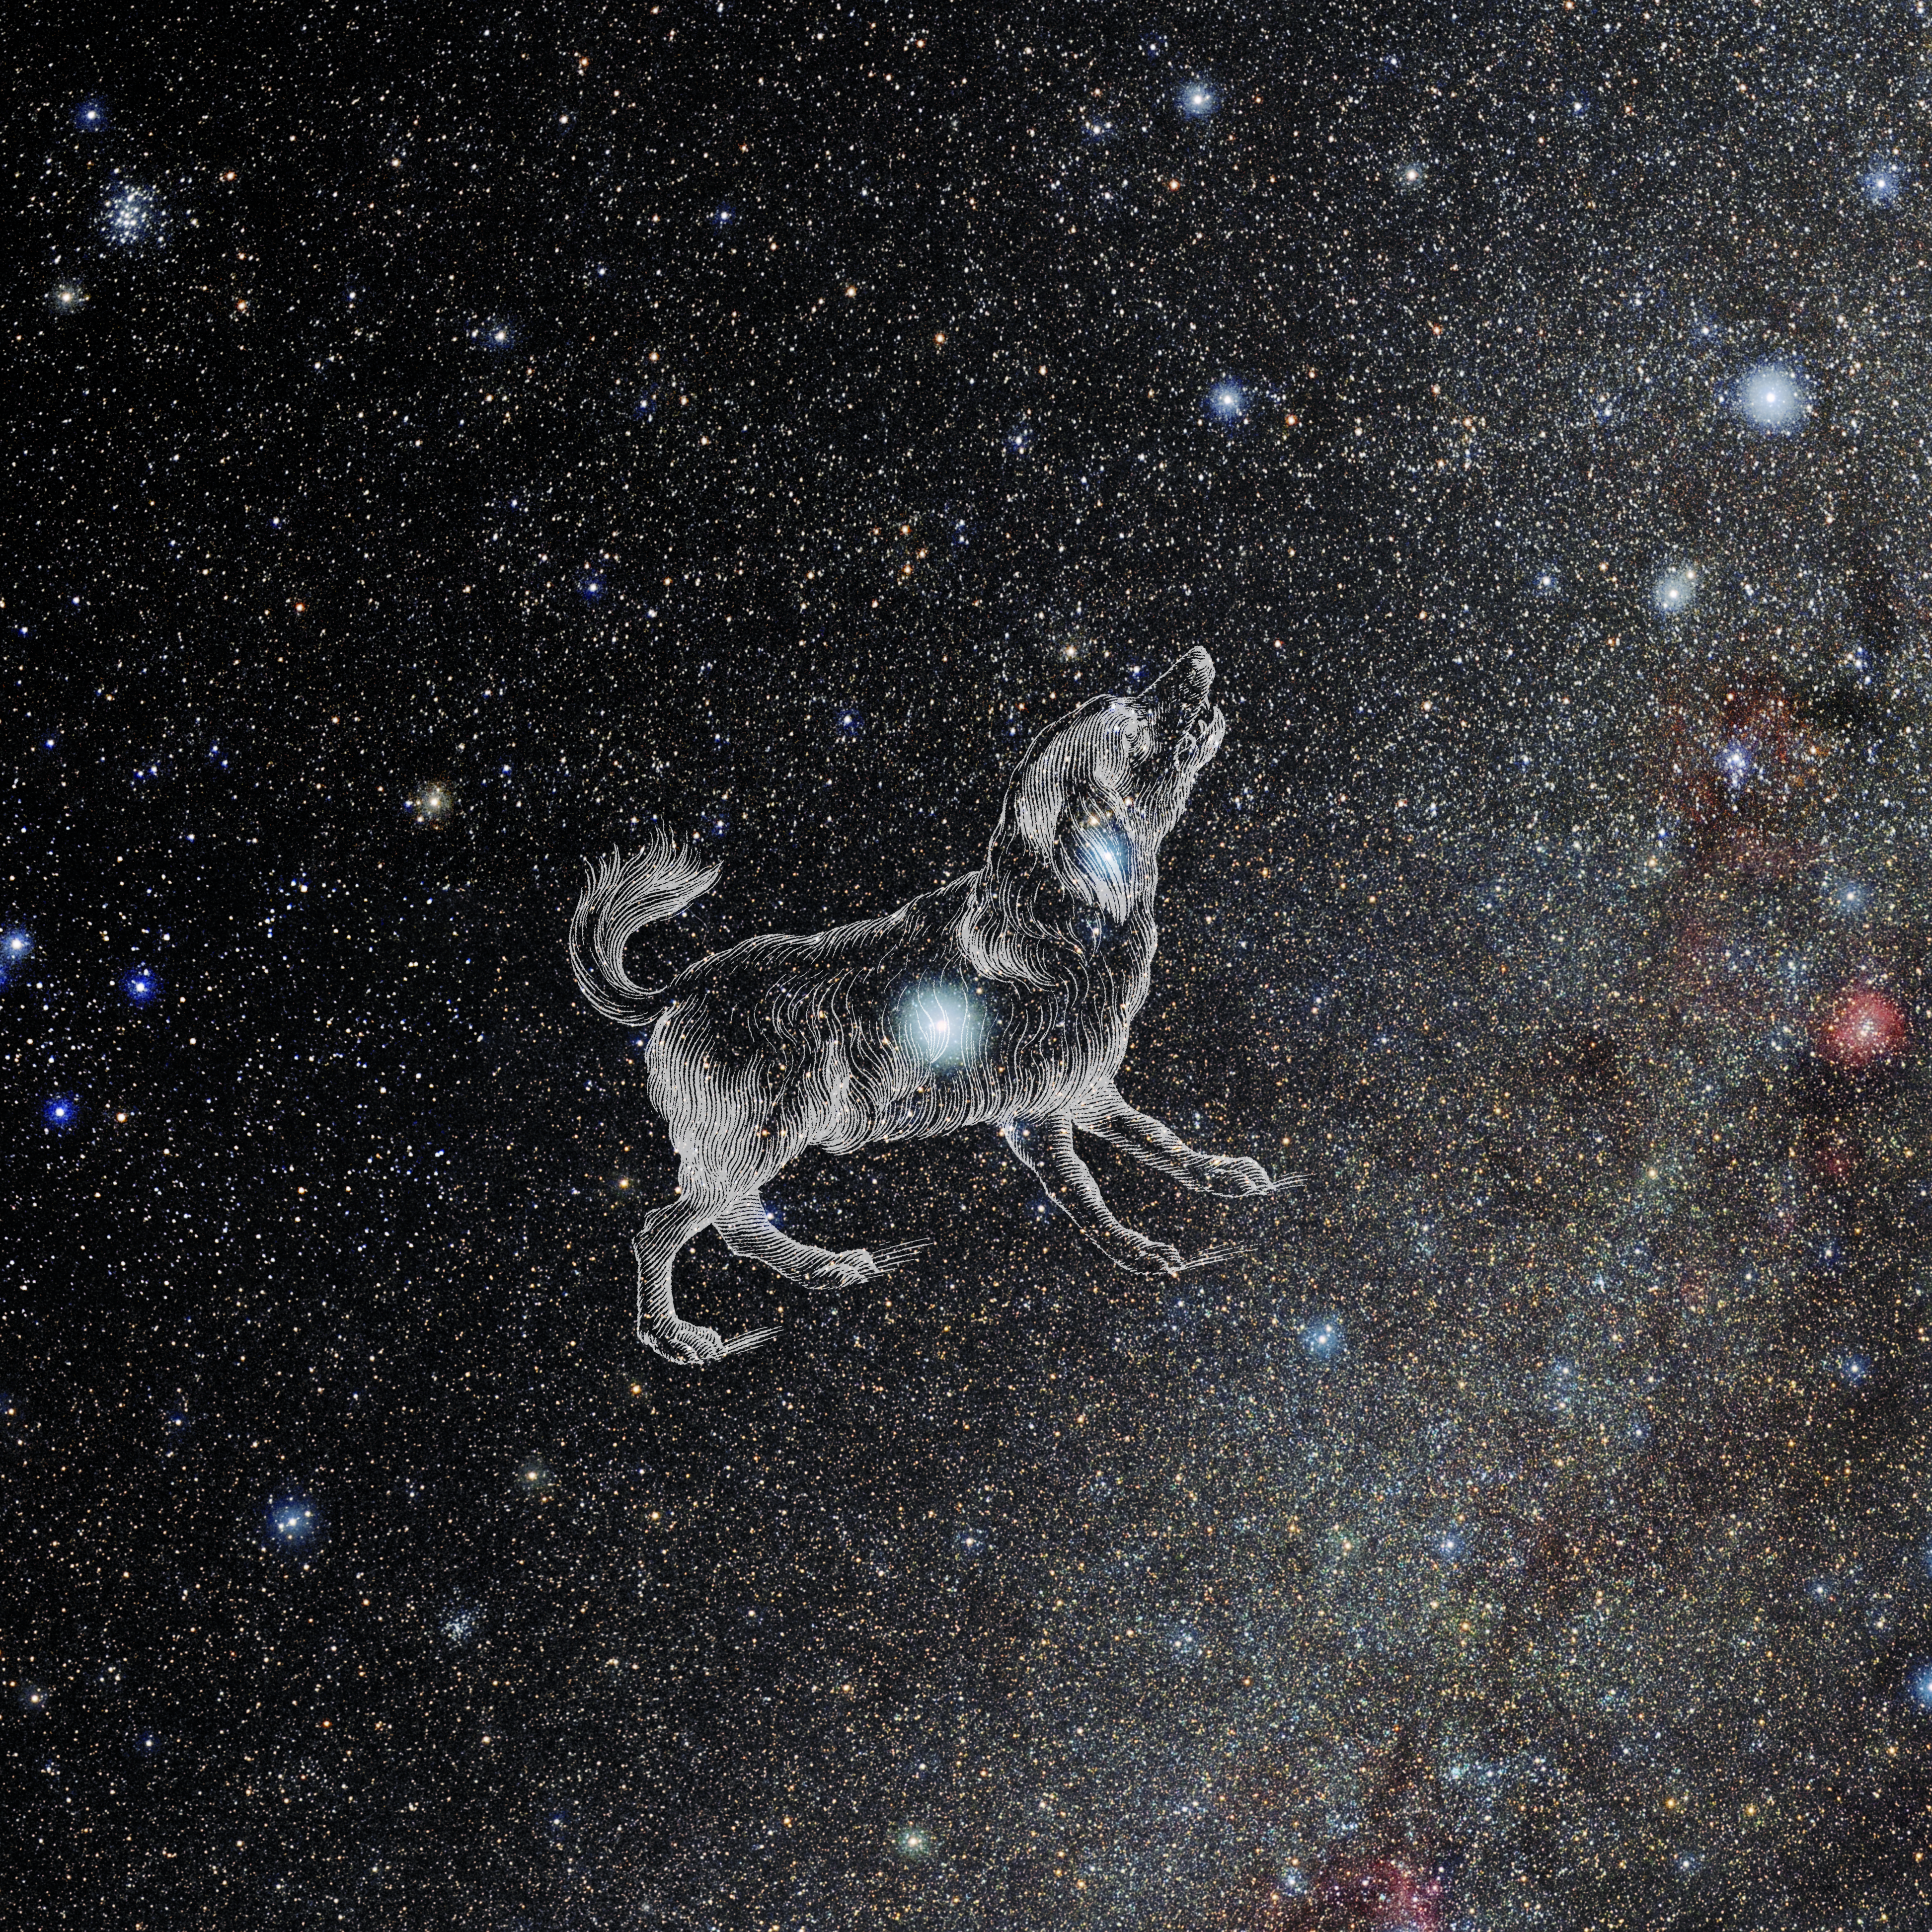

Canis Minor with Hevelius Drawing

Photo of the constellation Canis Minor from NOIRLab's 88 Constellations project showing Johannes Hevelius drawing of the constellation in Uranographia, his celestial catalogue in 1690.
Here is the version with the constellation 'stick figure' and here the unannotated version.

Credit: E. Slawik/NOIRLab/NSF/AURA/M. Zamani/J. Hevelius/NASA Universe of Learning/USNO/STScI